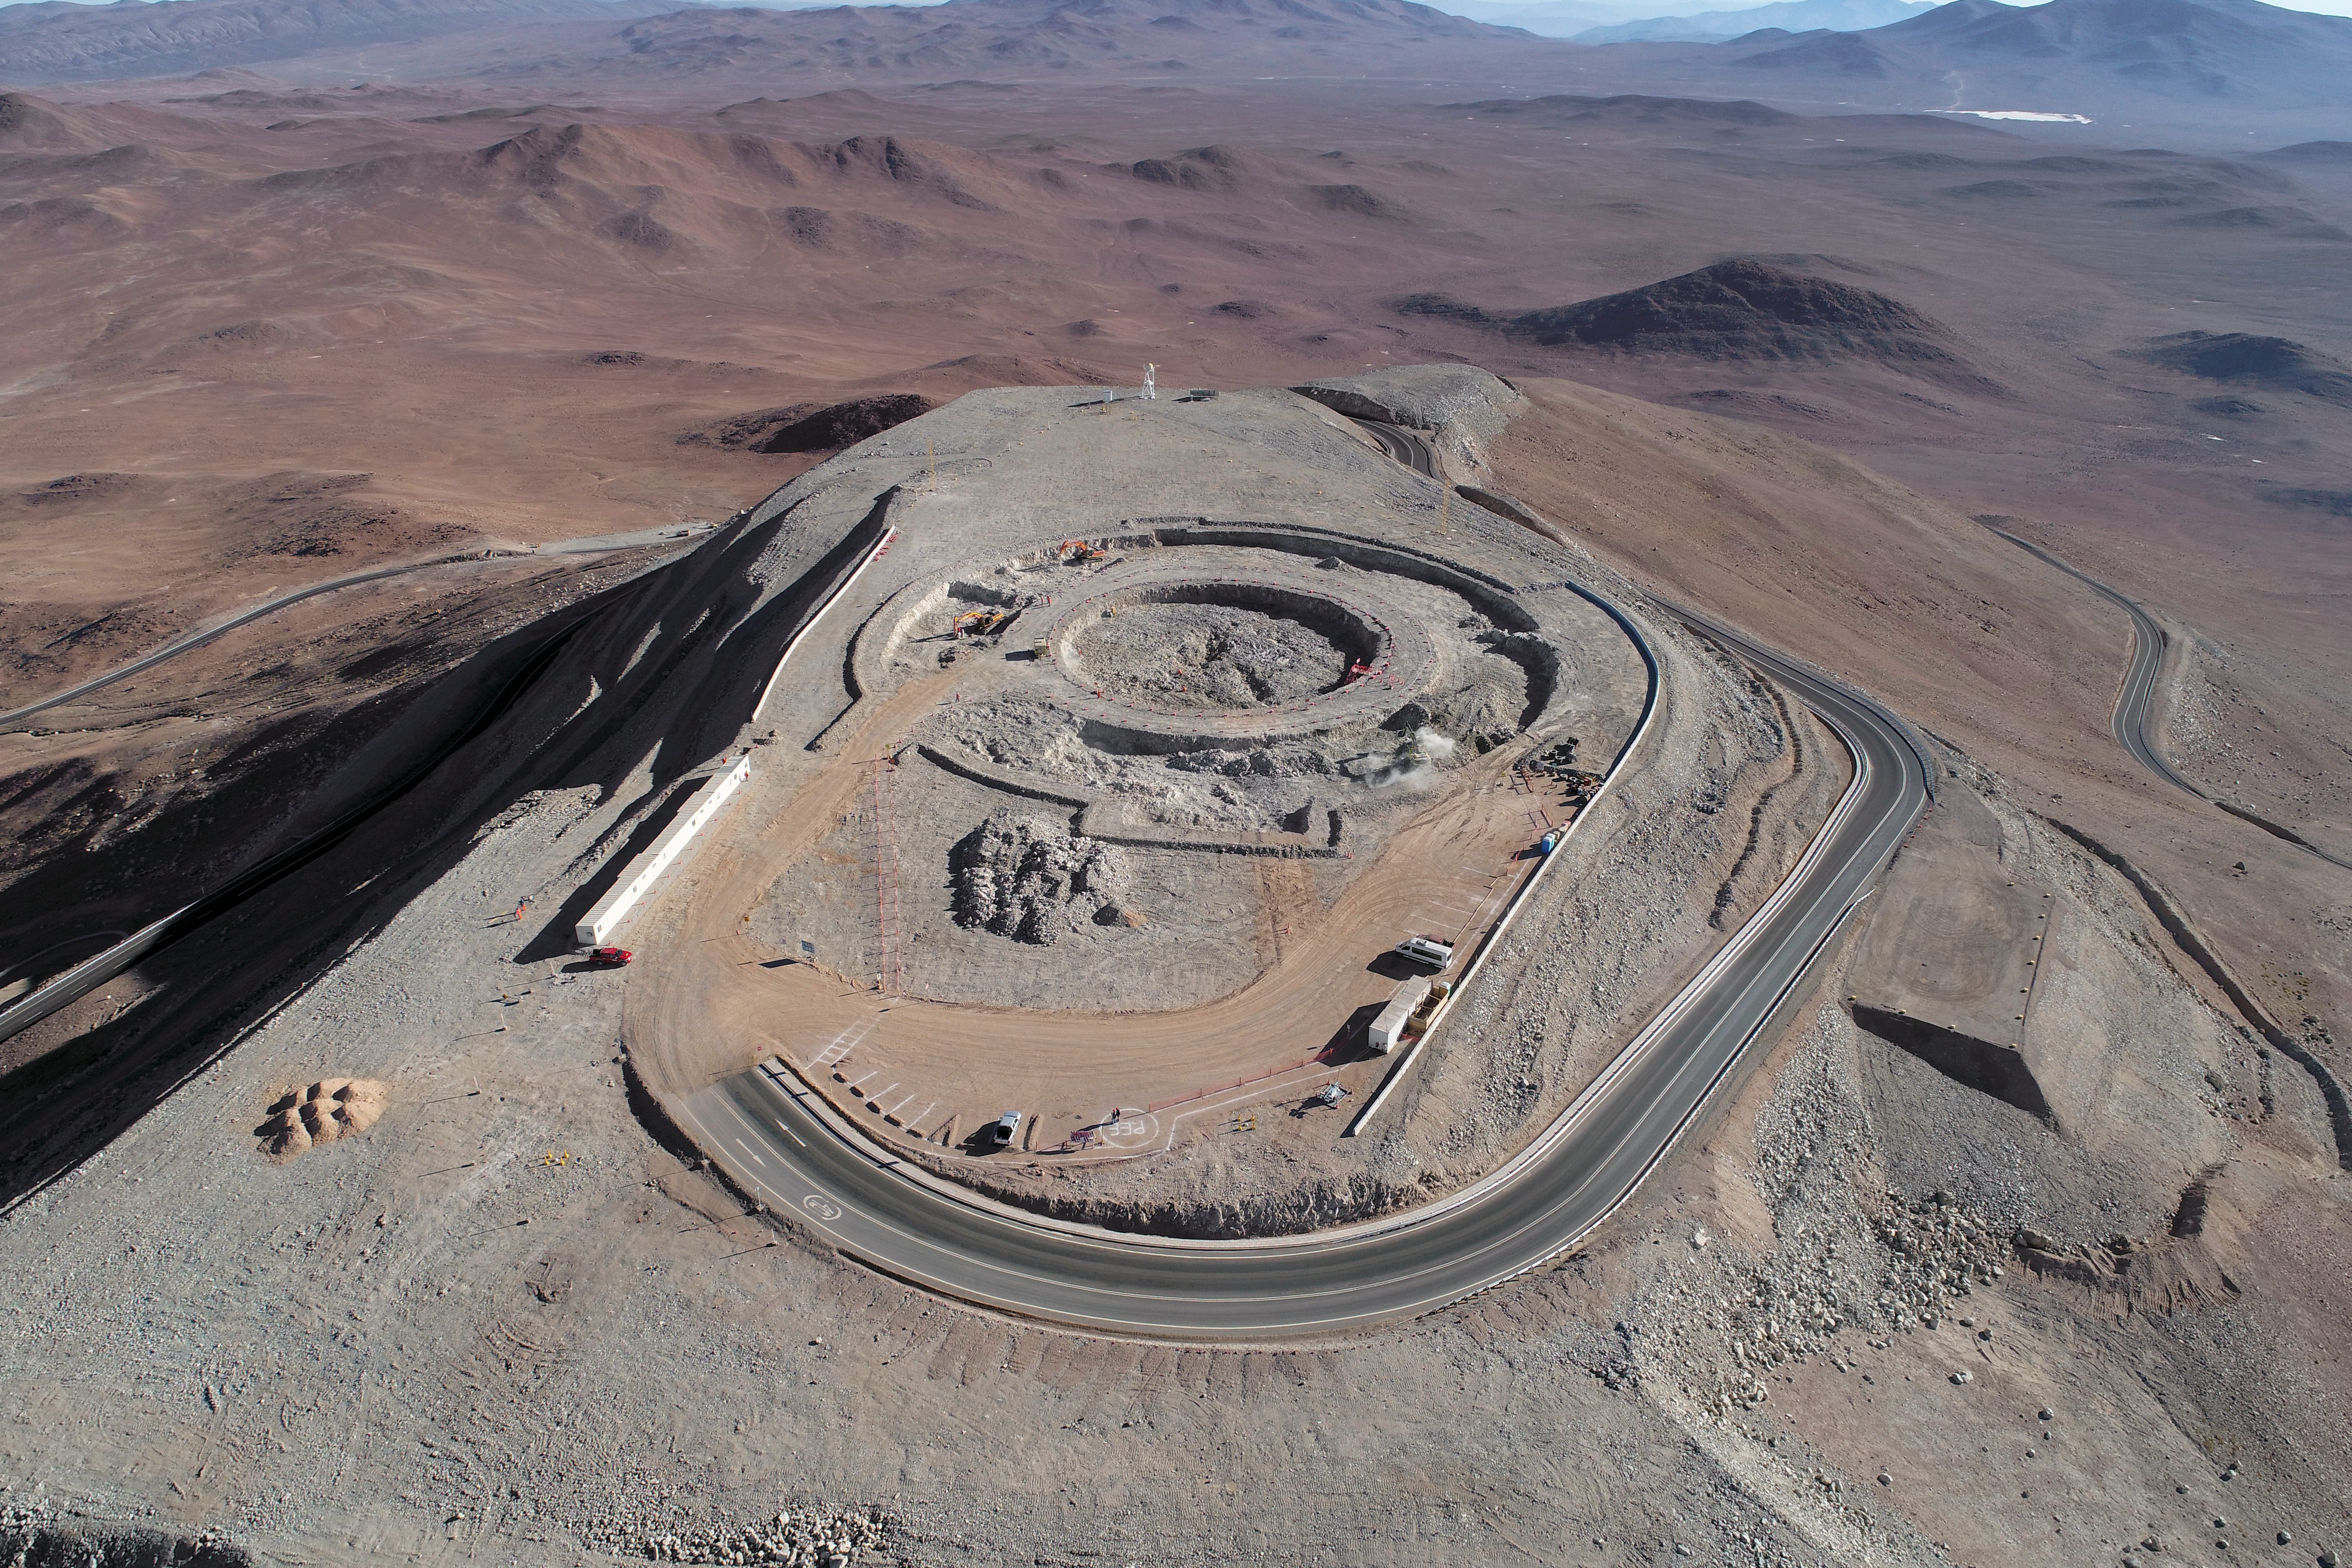

ELT Foundation Work Started on Cerro Armazones

This image from early 2018 shows the start of the digging of the foundations for the dome and telescope structure of ESO’s Extremely Large Telescope (ELT) on Cerro Armazones — at an altitude of over 3000 metres in the Chilean Atacama Desert. The work is being carried out by the ACe Consortium, consisting of Astaldi and Cimolai. These dramatic pictures were taken using a drone by ESO photo ambassador Gerhard Hüdepohl to mark this event, gazing down upon Cerro Armazones.

Credit: ESO/G. Hüdepohl